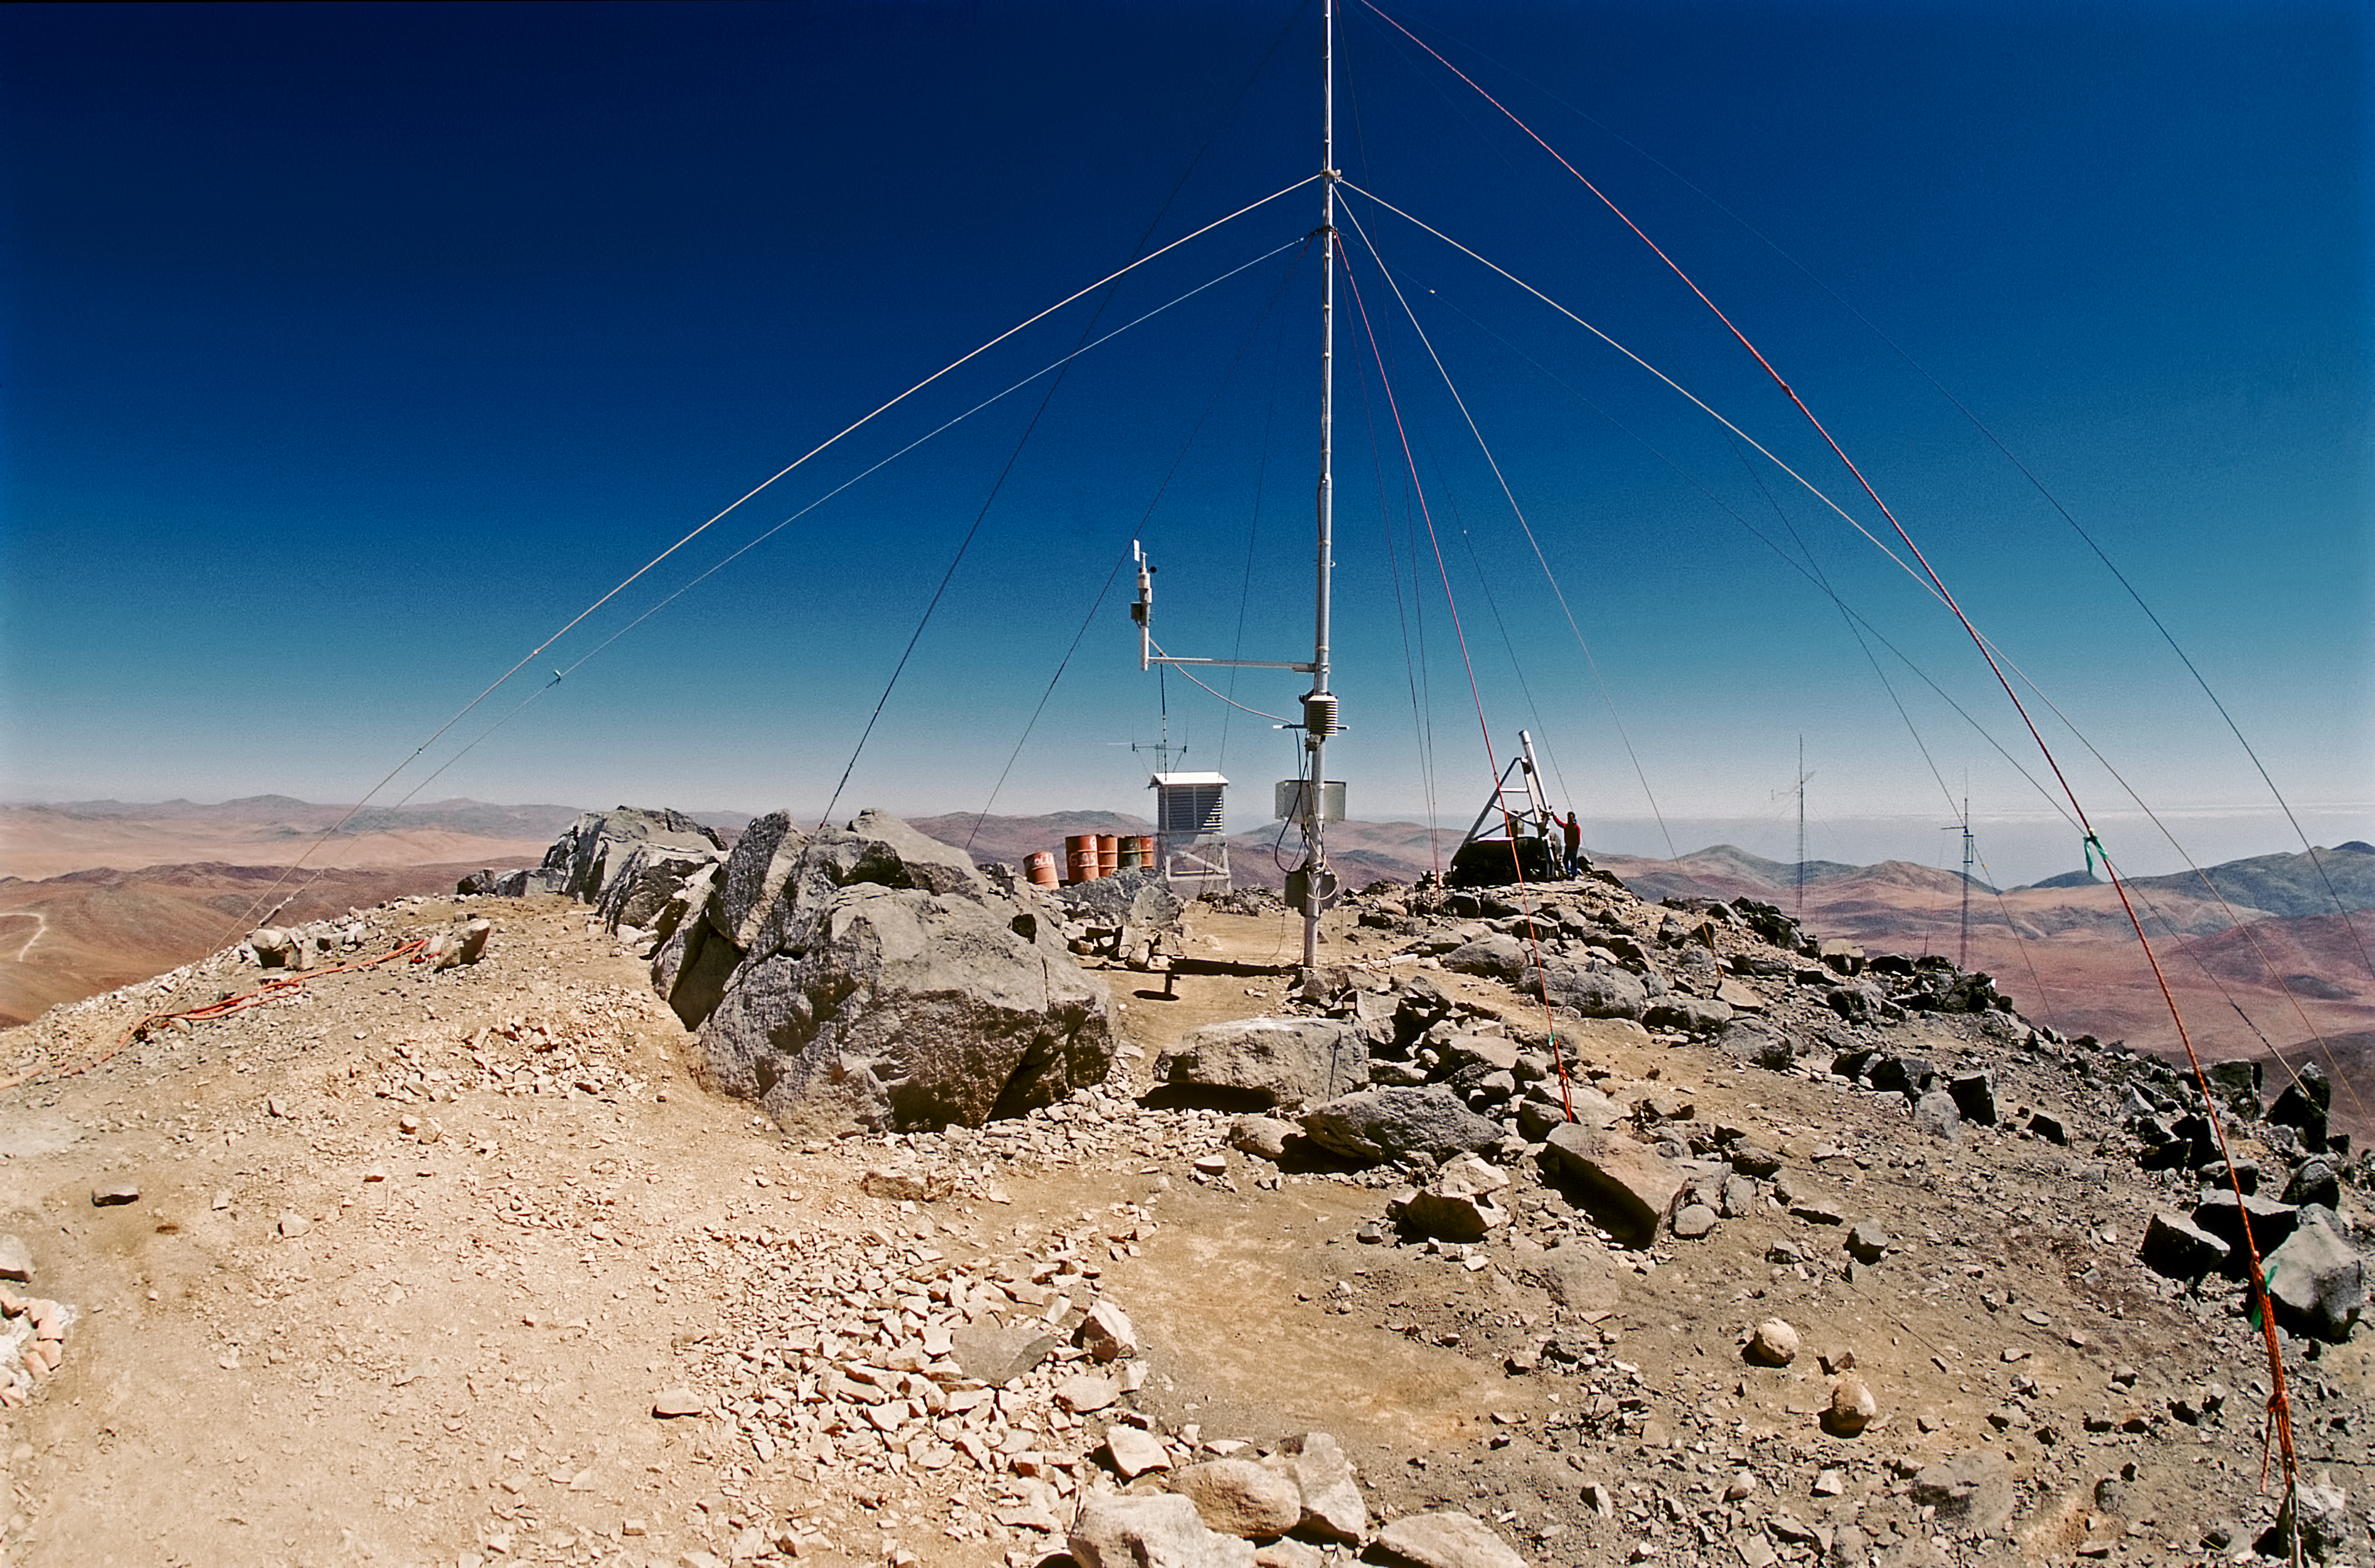

Paranal in 1987

Cerro Paranal as photographed in May 1987 by Serge Brunier.

Credit: ESO/S Brunier